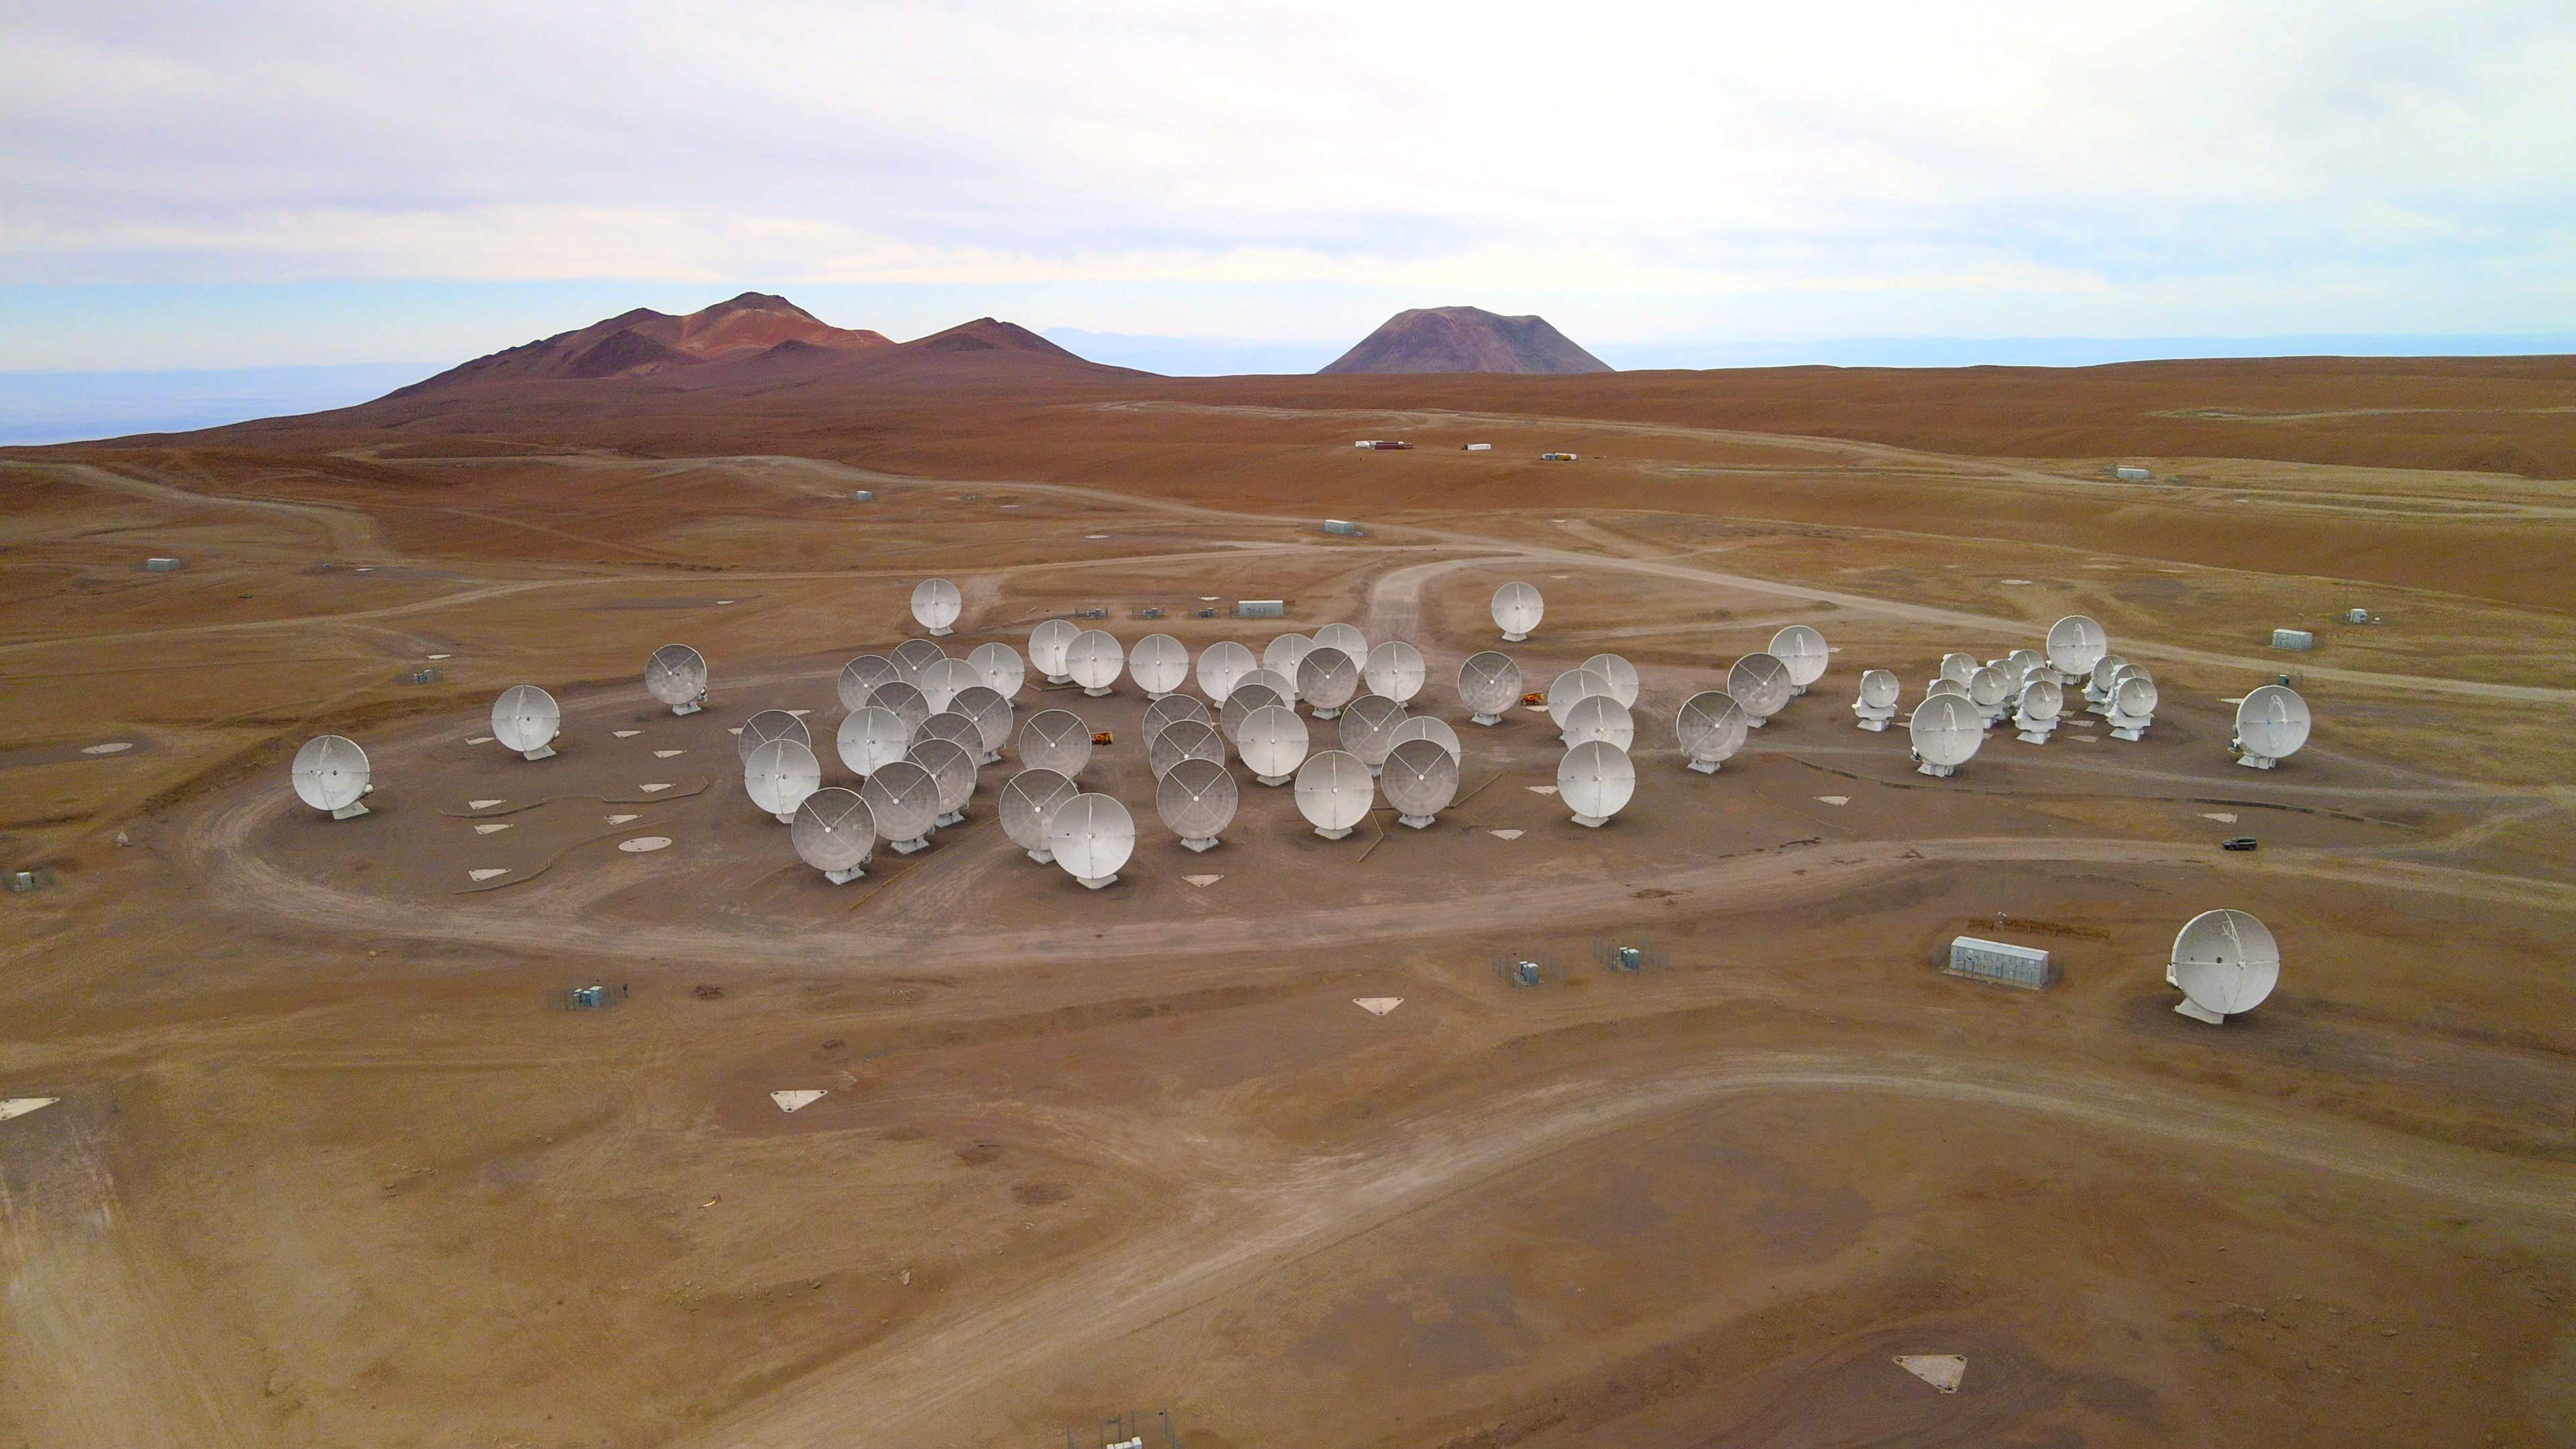

ALMA antennas from the air

This image shows the antennas of the Atacama Large Millimeter/submillimeter Array (ALMA), in which ESO is a partner. The antennas, shown in a compact configuration in this photo, are located high up in the Chajnantor plateau in the Chilean Atacama Desert.

Credit: ESO